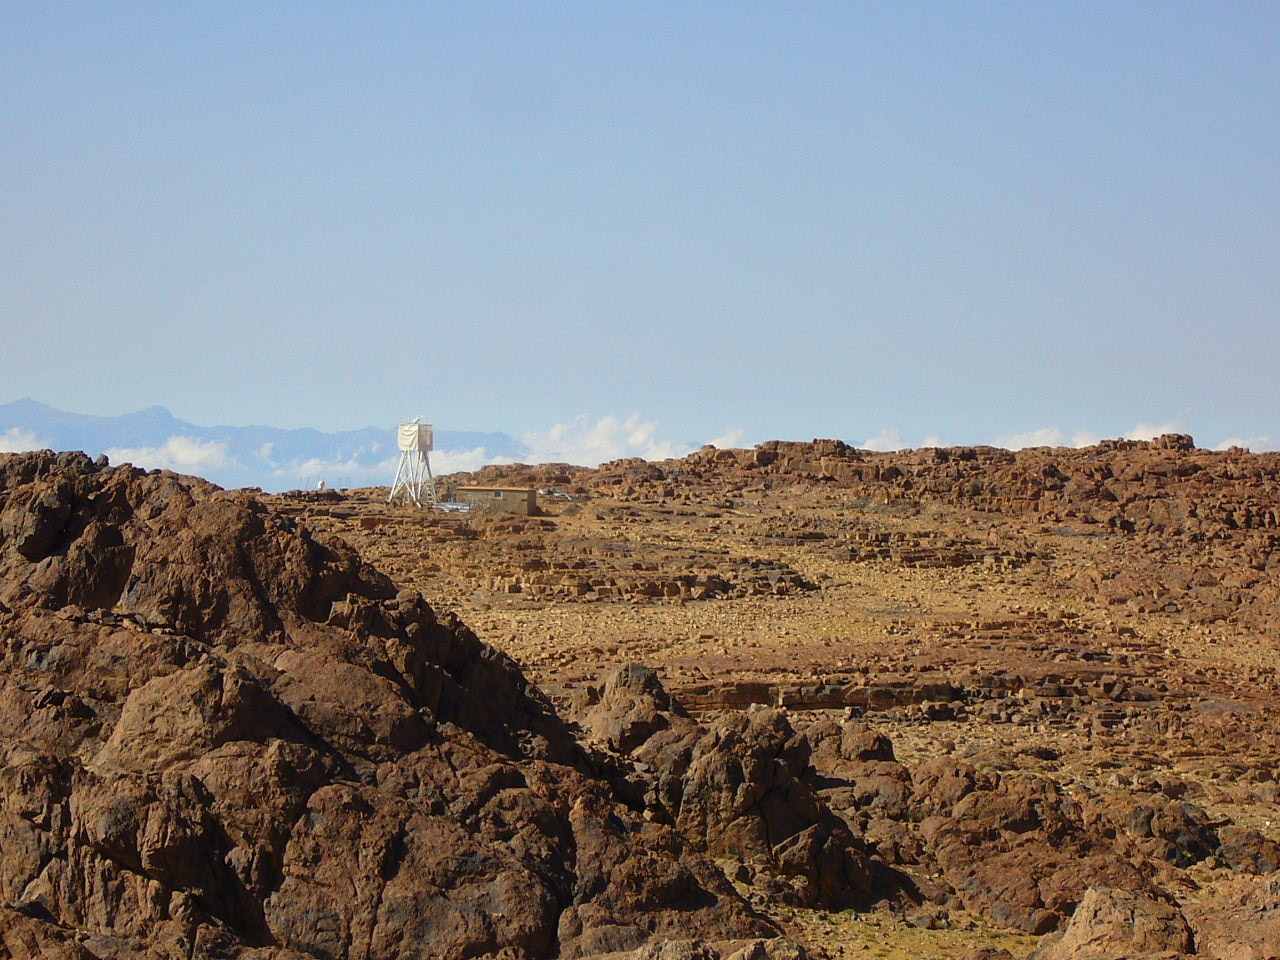

ELT site testing - Aklim / Morocco

The ELT programme office has studied half a dozen potential sites for the future ELT observatory. Various aspects need to be considered in the site selection process. Parameters taken into account are not restricted to 'sky quality', but include more general scientific aspects, as well as parameters essential for construction and operations (e.g. accessibility, water and power supply, political stability etc.). The above picture shows an impression of Aklim, a site located in Morocco. Aklim was not included in the ELT Site Selection Advisory Committee's final short list for the recommended site.

Credit: ESO